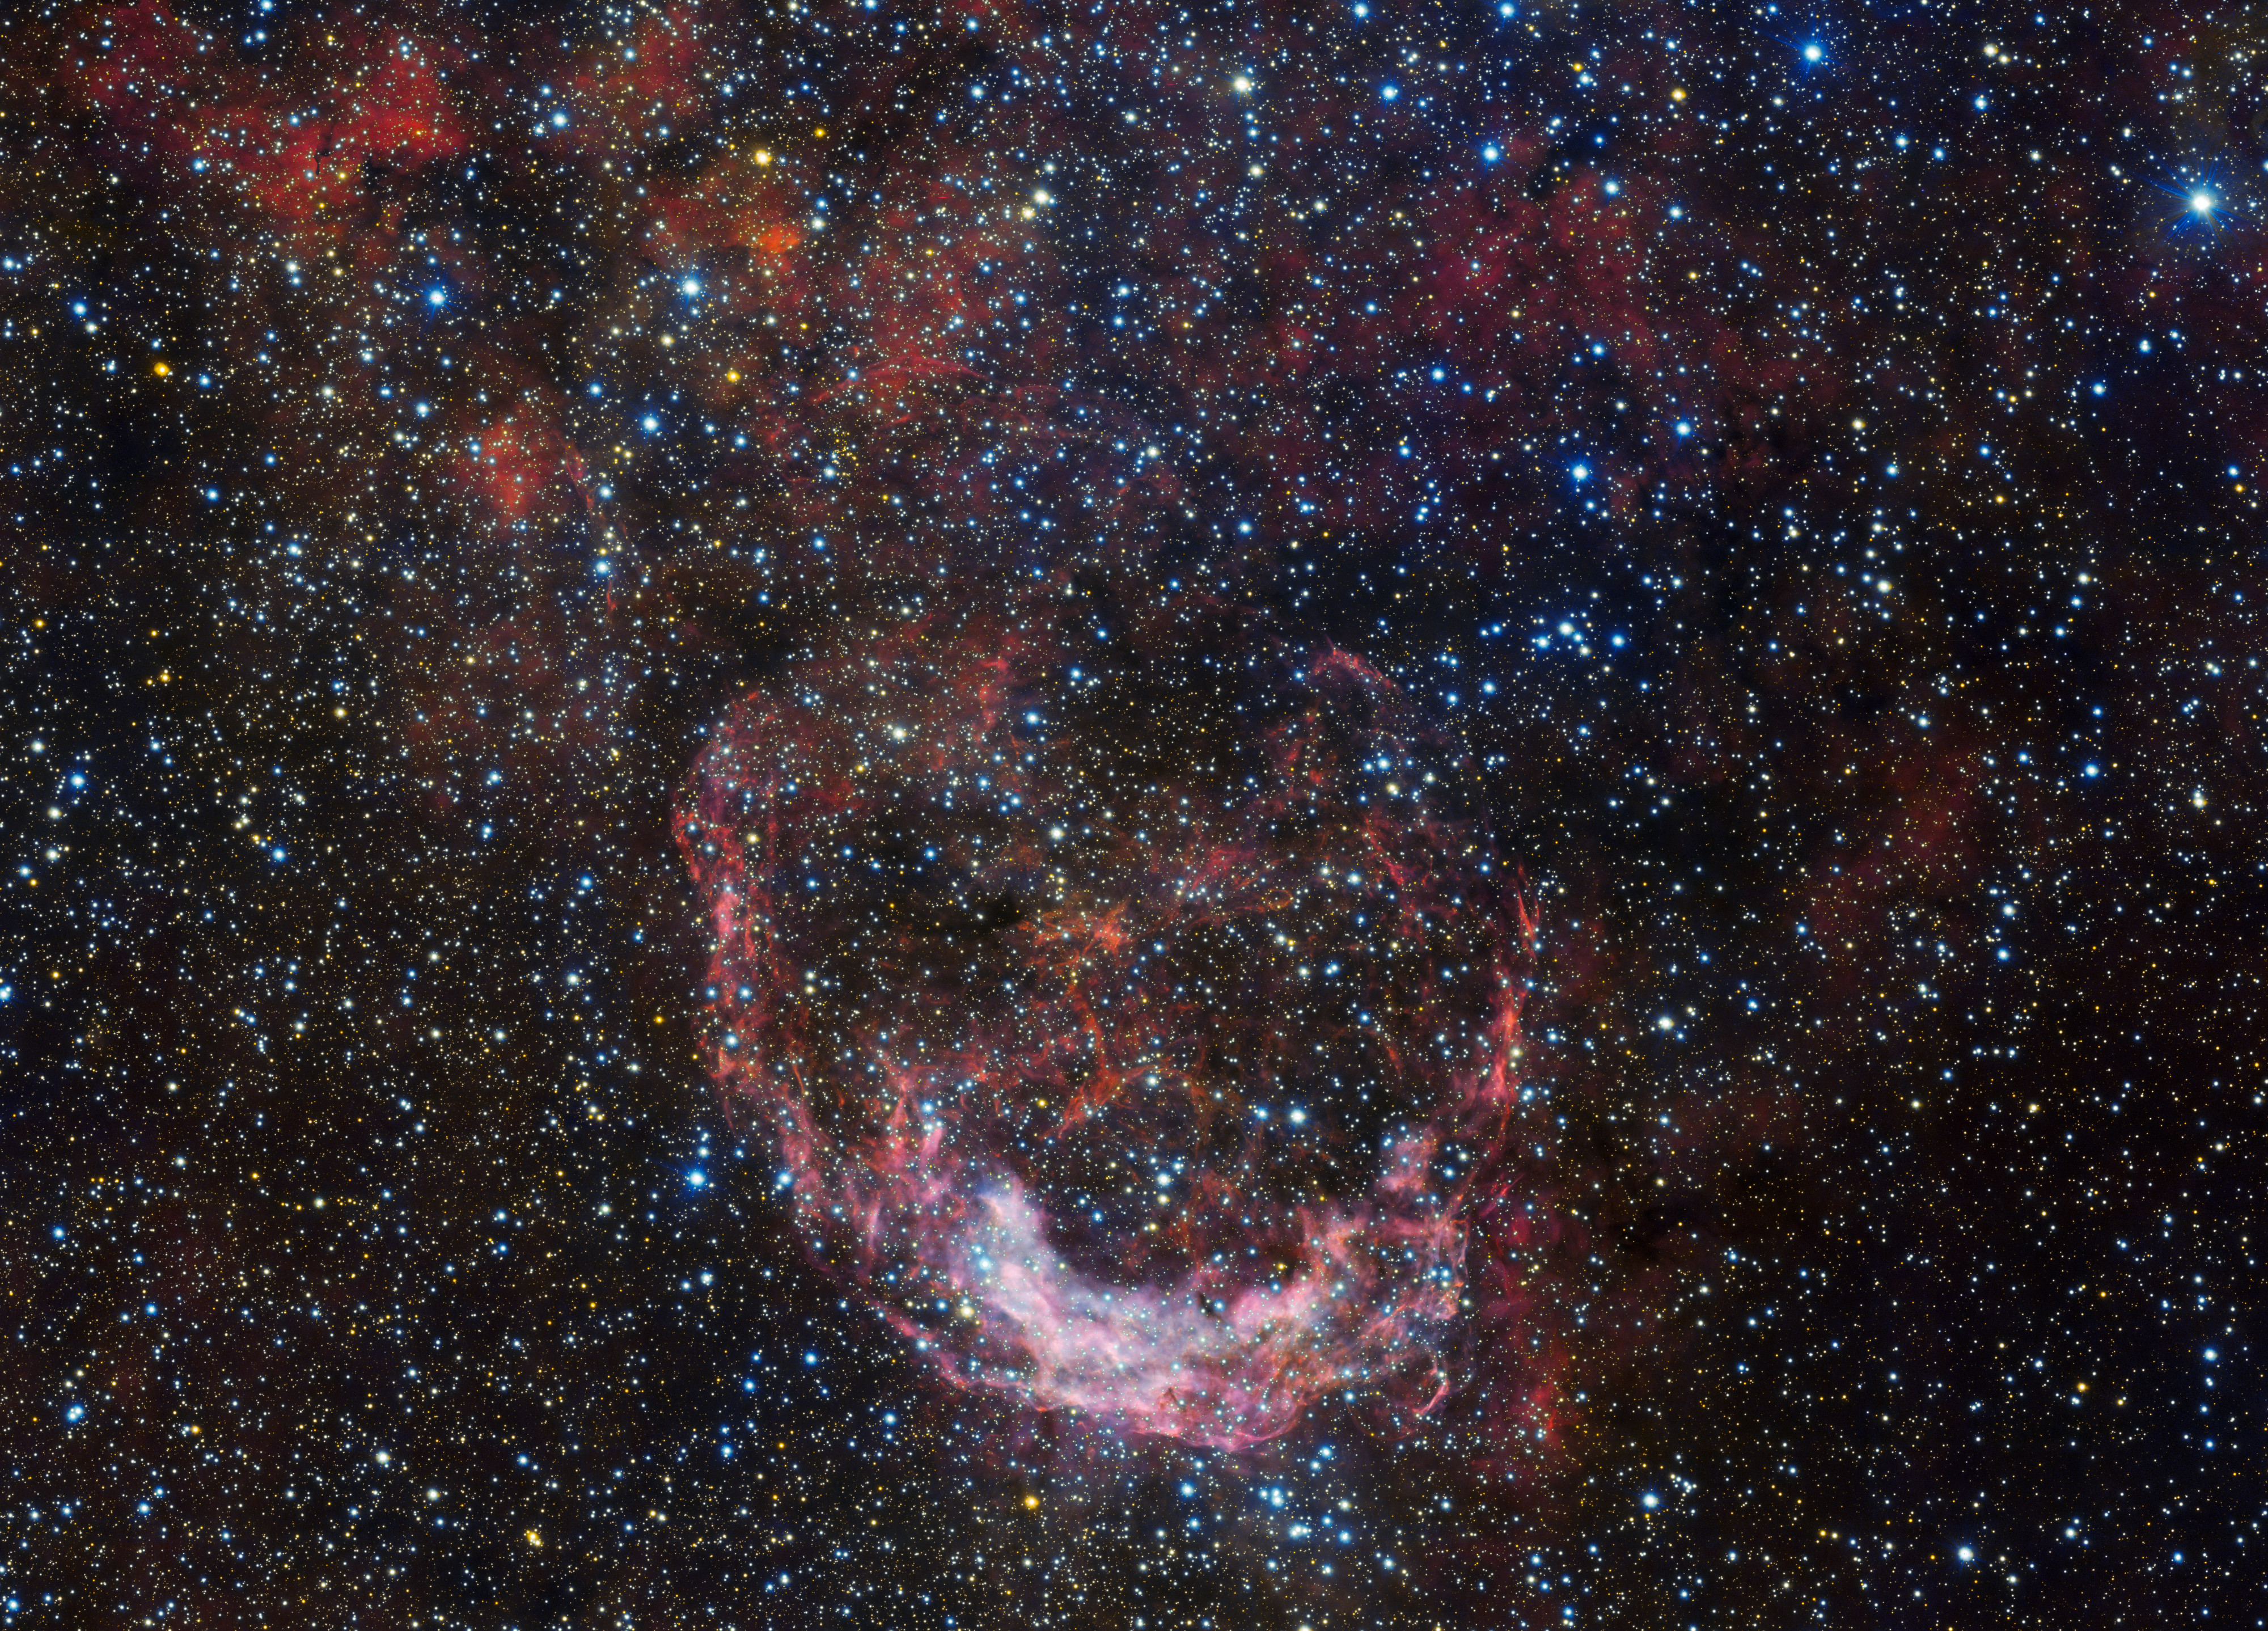

Stormy seas in Carina

This ESO Picture of the Week shows a crescent-shaped cocoon of gas and dust — a nebula known as NGC 3199, which lies 12 000 light-years away from Earth. It appears to plough through the star-studded sky like a ship through stormy seas. This imagery is very appropriate due to NGC 3199’s location in Carina — a southern constellation which is named after the keel of a ship!

NGC 3199 was discovered by British astronomer John Herschel in 1834 as he compiled his famous catalogue of interesting night sky objects. The nebula has been the subject of numerous observations since, including those by ESO’s 8.2-metre Very Large Telescope (eso0310, eso1117), and 2.6-metre VLT Survey Telescope (VST). The latter made the observations that comprise this image. The nebula’s bright crescent feature is now known to be part of a much larger but fainter bubble of gas and dust.

The nebula contains a notable star named HD 89358, which is an unusual type of extremely hot and massive star known as a Wolf-Rayet star. HD 89358 generates incredibly intense stellar winds and outflows that smash into and sweep up the surrounding material, contributing to NGC 3199’s twisted and lopsided morphology.

The VST, which began operations in 2011, can image a large area of sky at once — an area twice the size of the full Moon — with its 256-megapixel camera, OmegaCAM. This allows it to characterise interesting objects which its larger neighbour, ESO’s Very Large Telescope, can then explore in even greater detail.

Credit: ESO